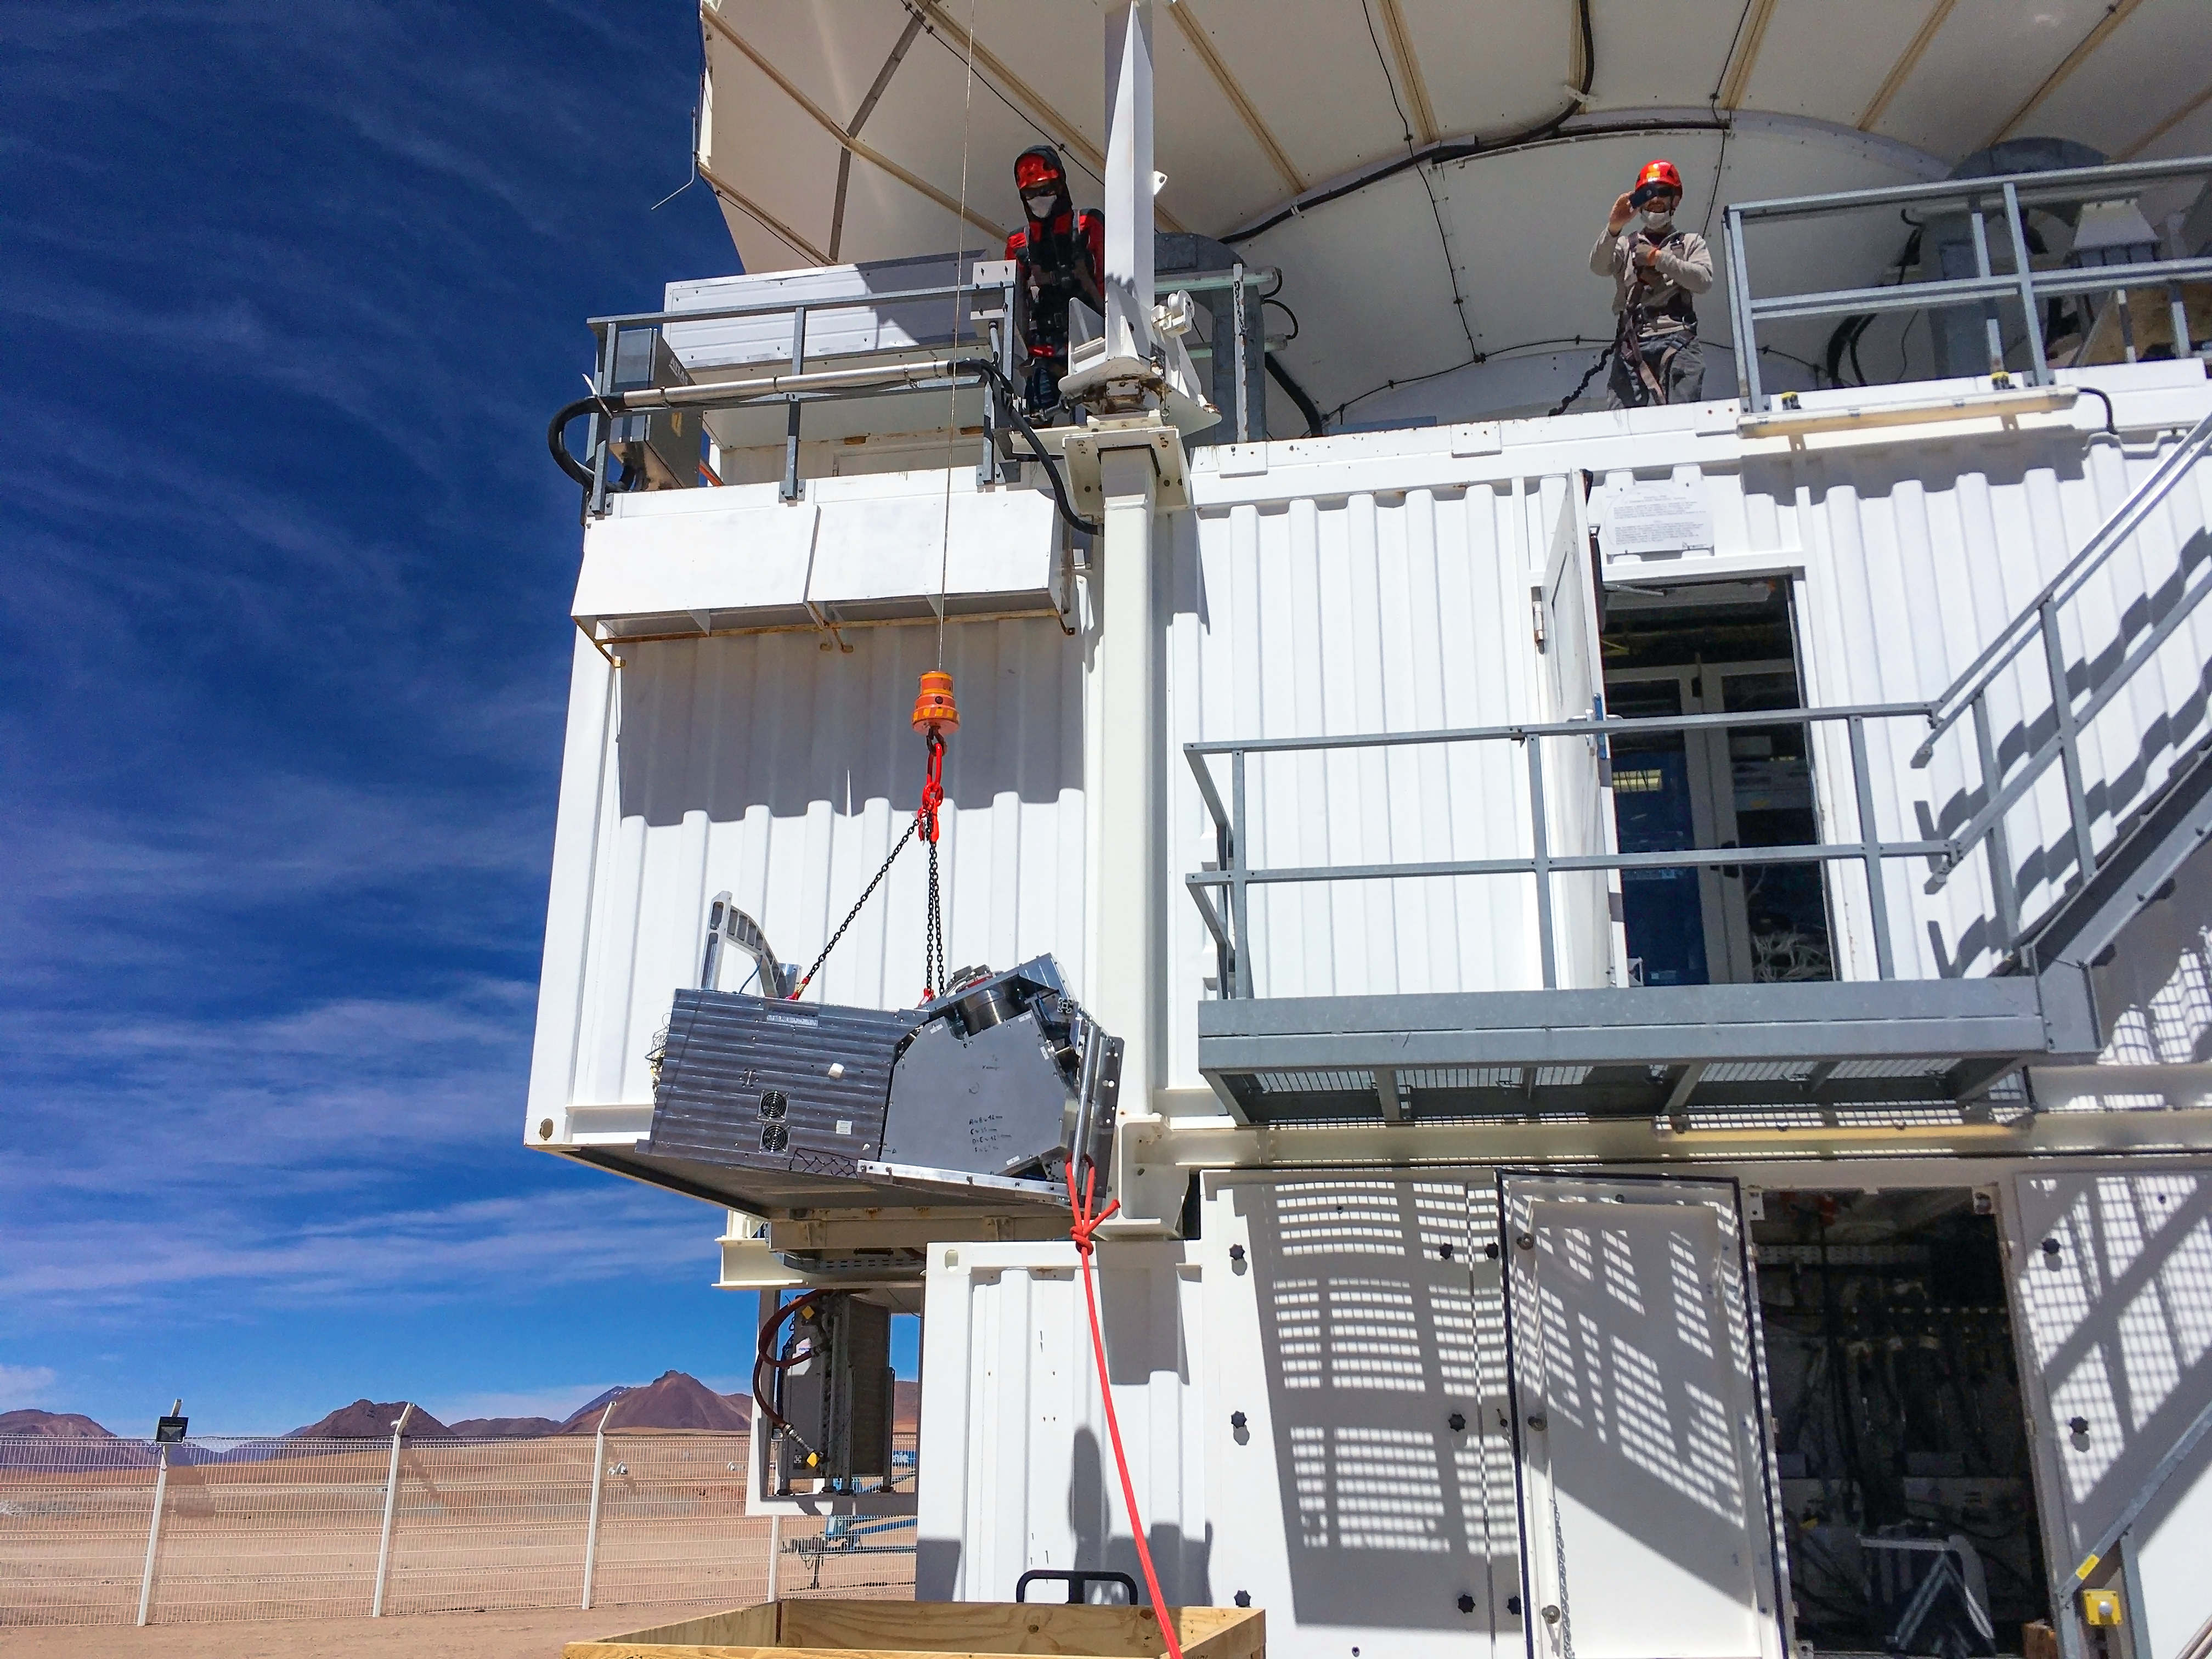

CONCERTO lifted into place

An engineer carefully hauls the CONCERTO instrument into place on the ESO-operated Atacama Pathfinder EXperiment (APEX). APEX is located on the arid plateau of Chajnantor in the Chilean Andes, at an altitude of 5100 metres.

Credit: CONCERTO team/ESO